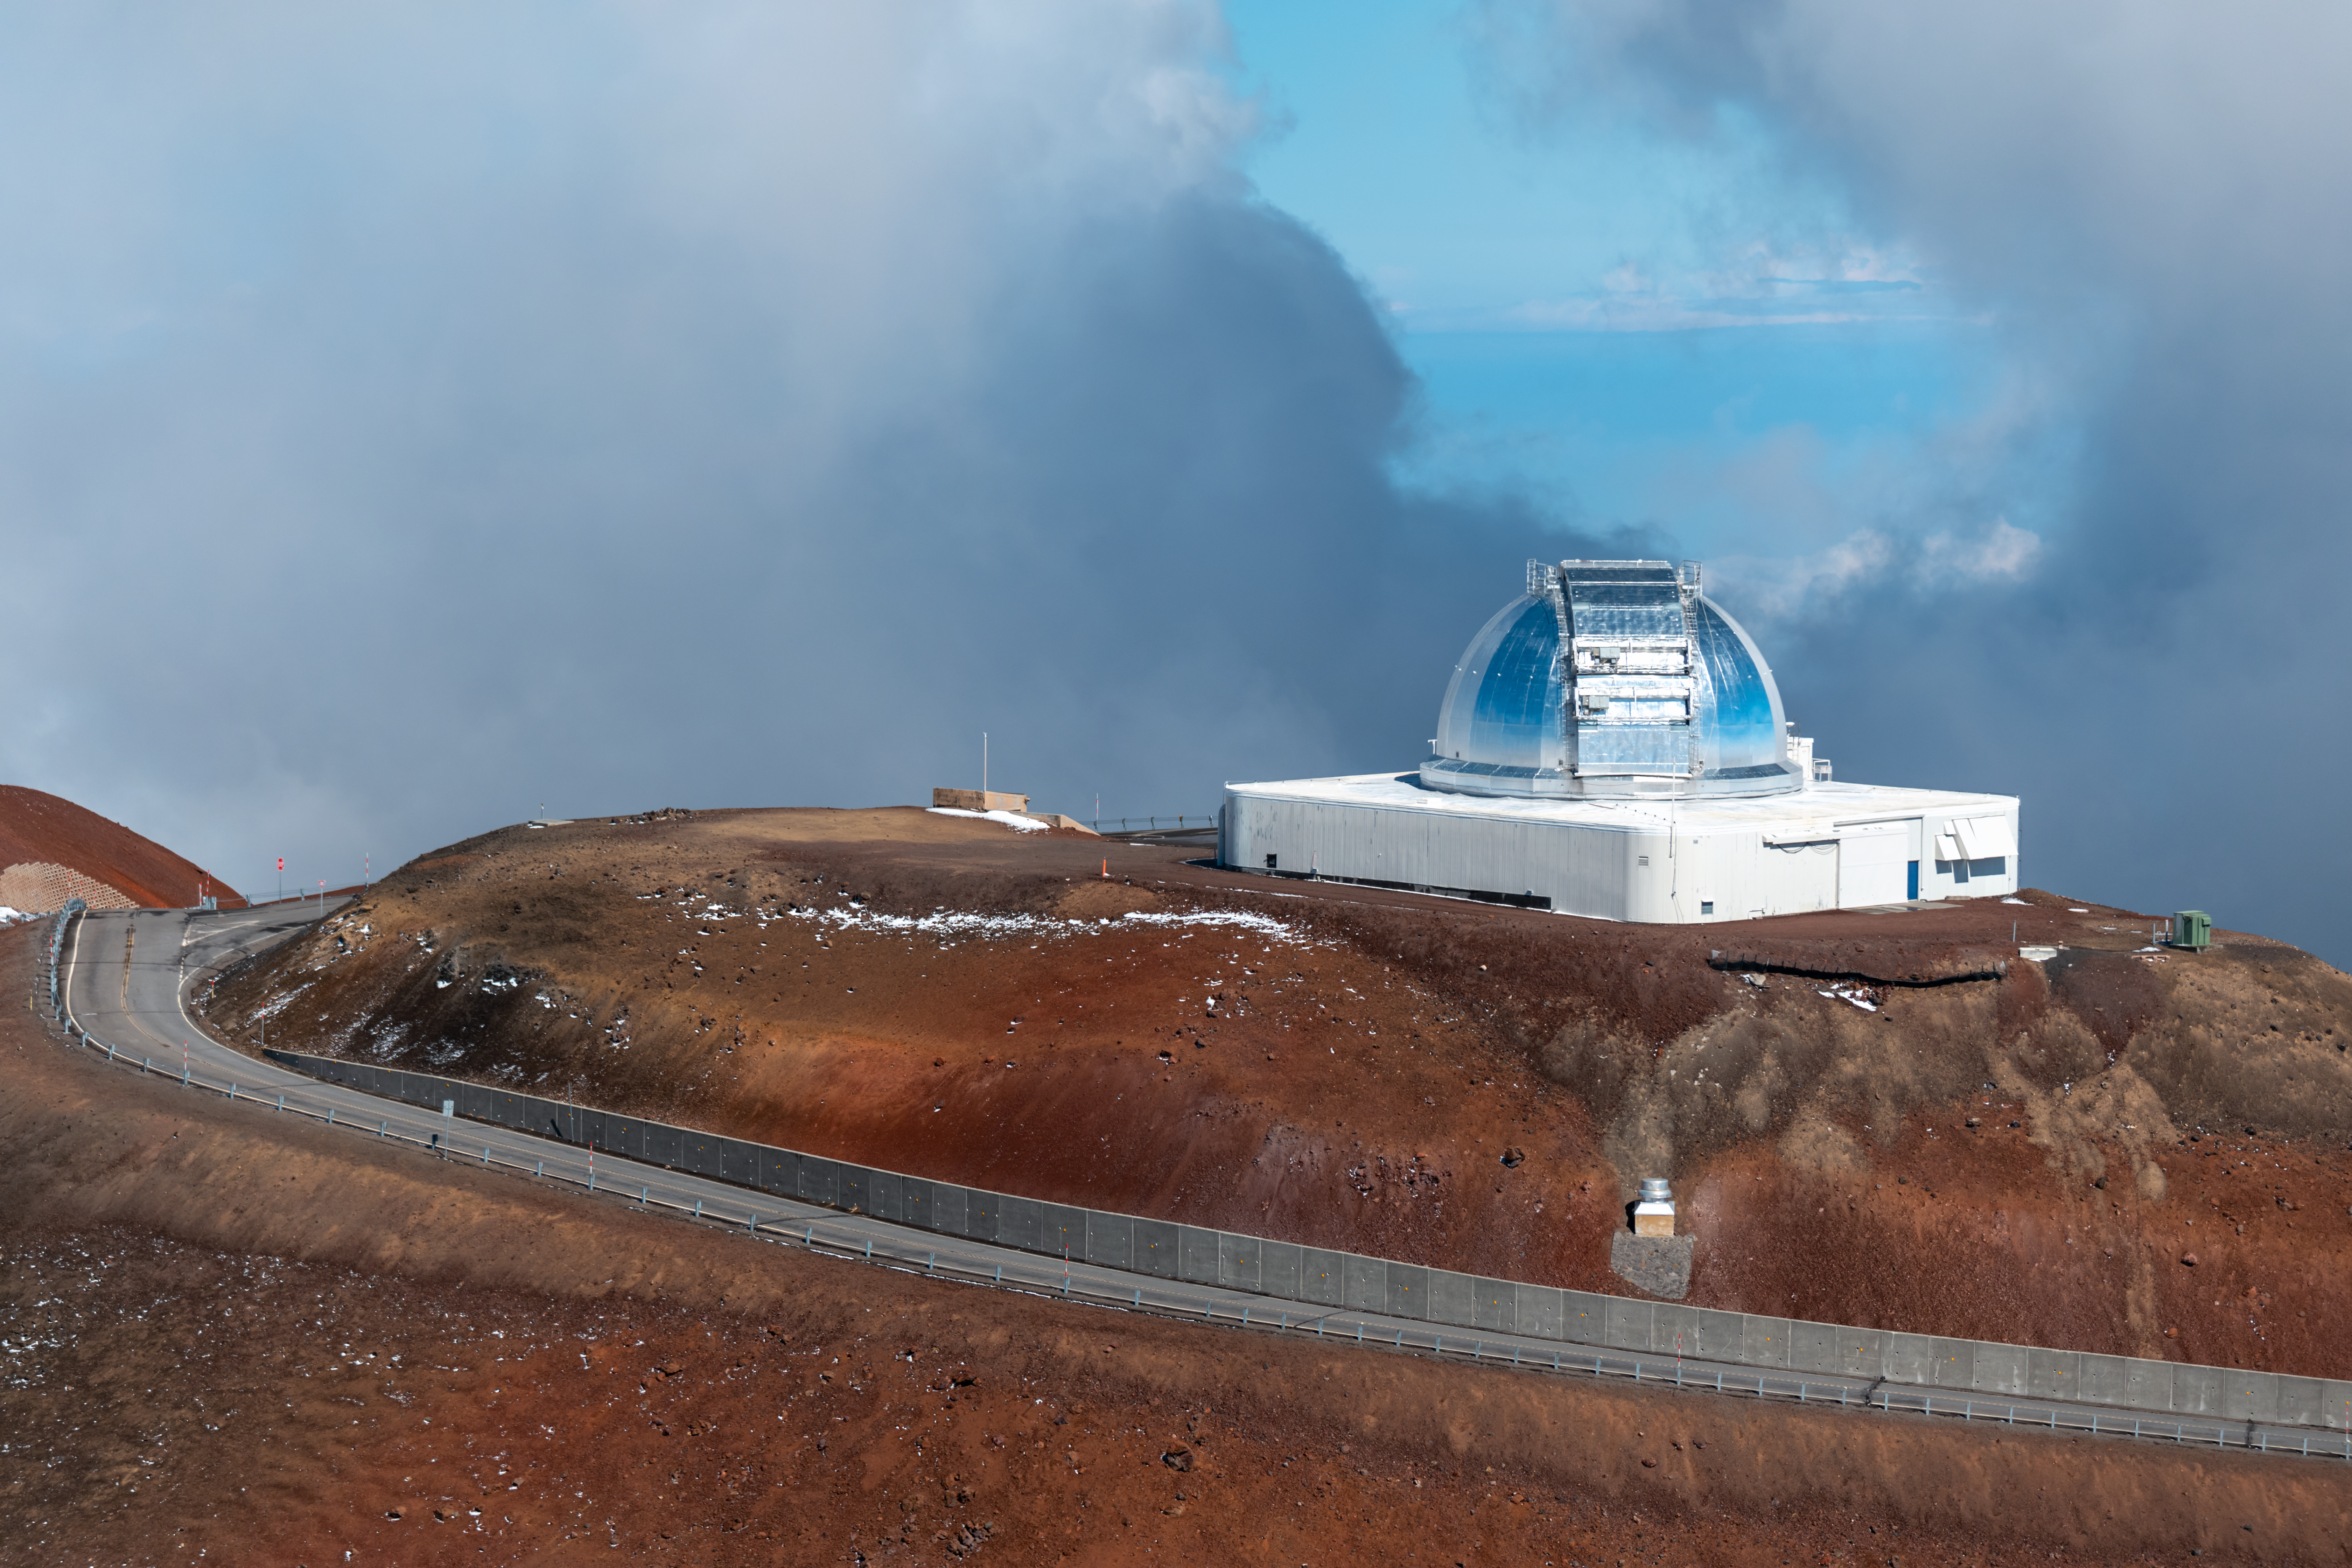

NASA Infrared Telescope Facility

The NASA Infrared Telescope Facility near the summit of Maunakea, Hawai‘i.

Credit: NOIRLab/NSF/AURA/ P. Horálek